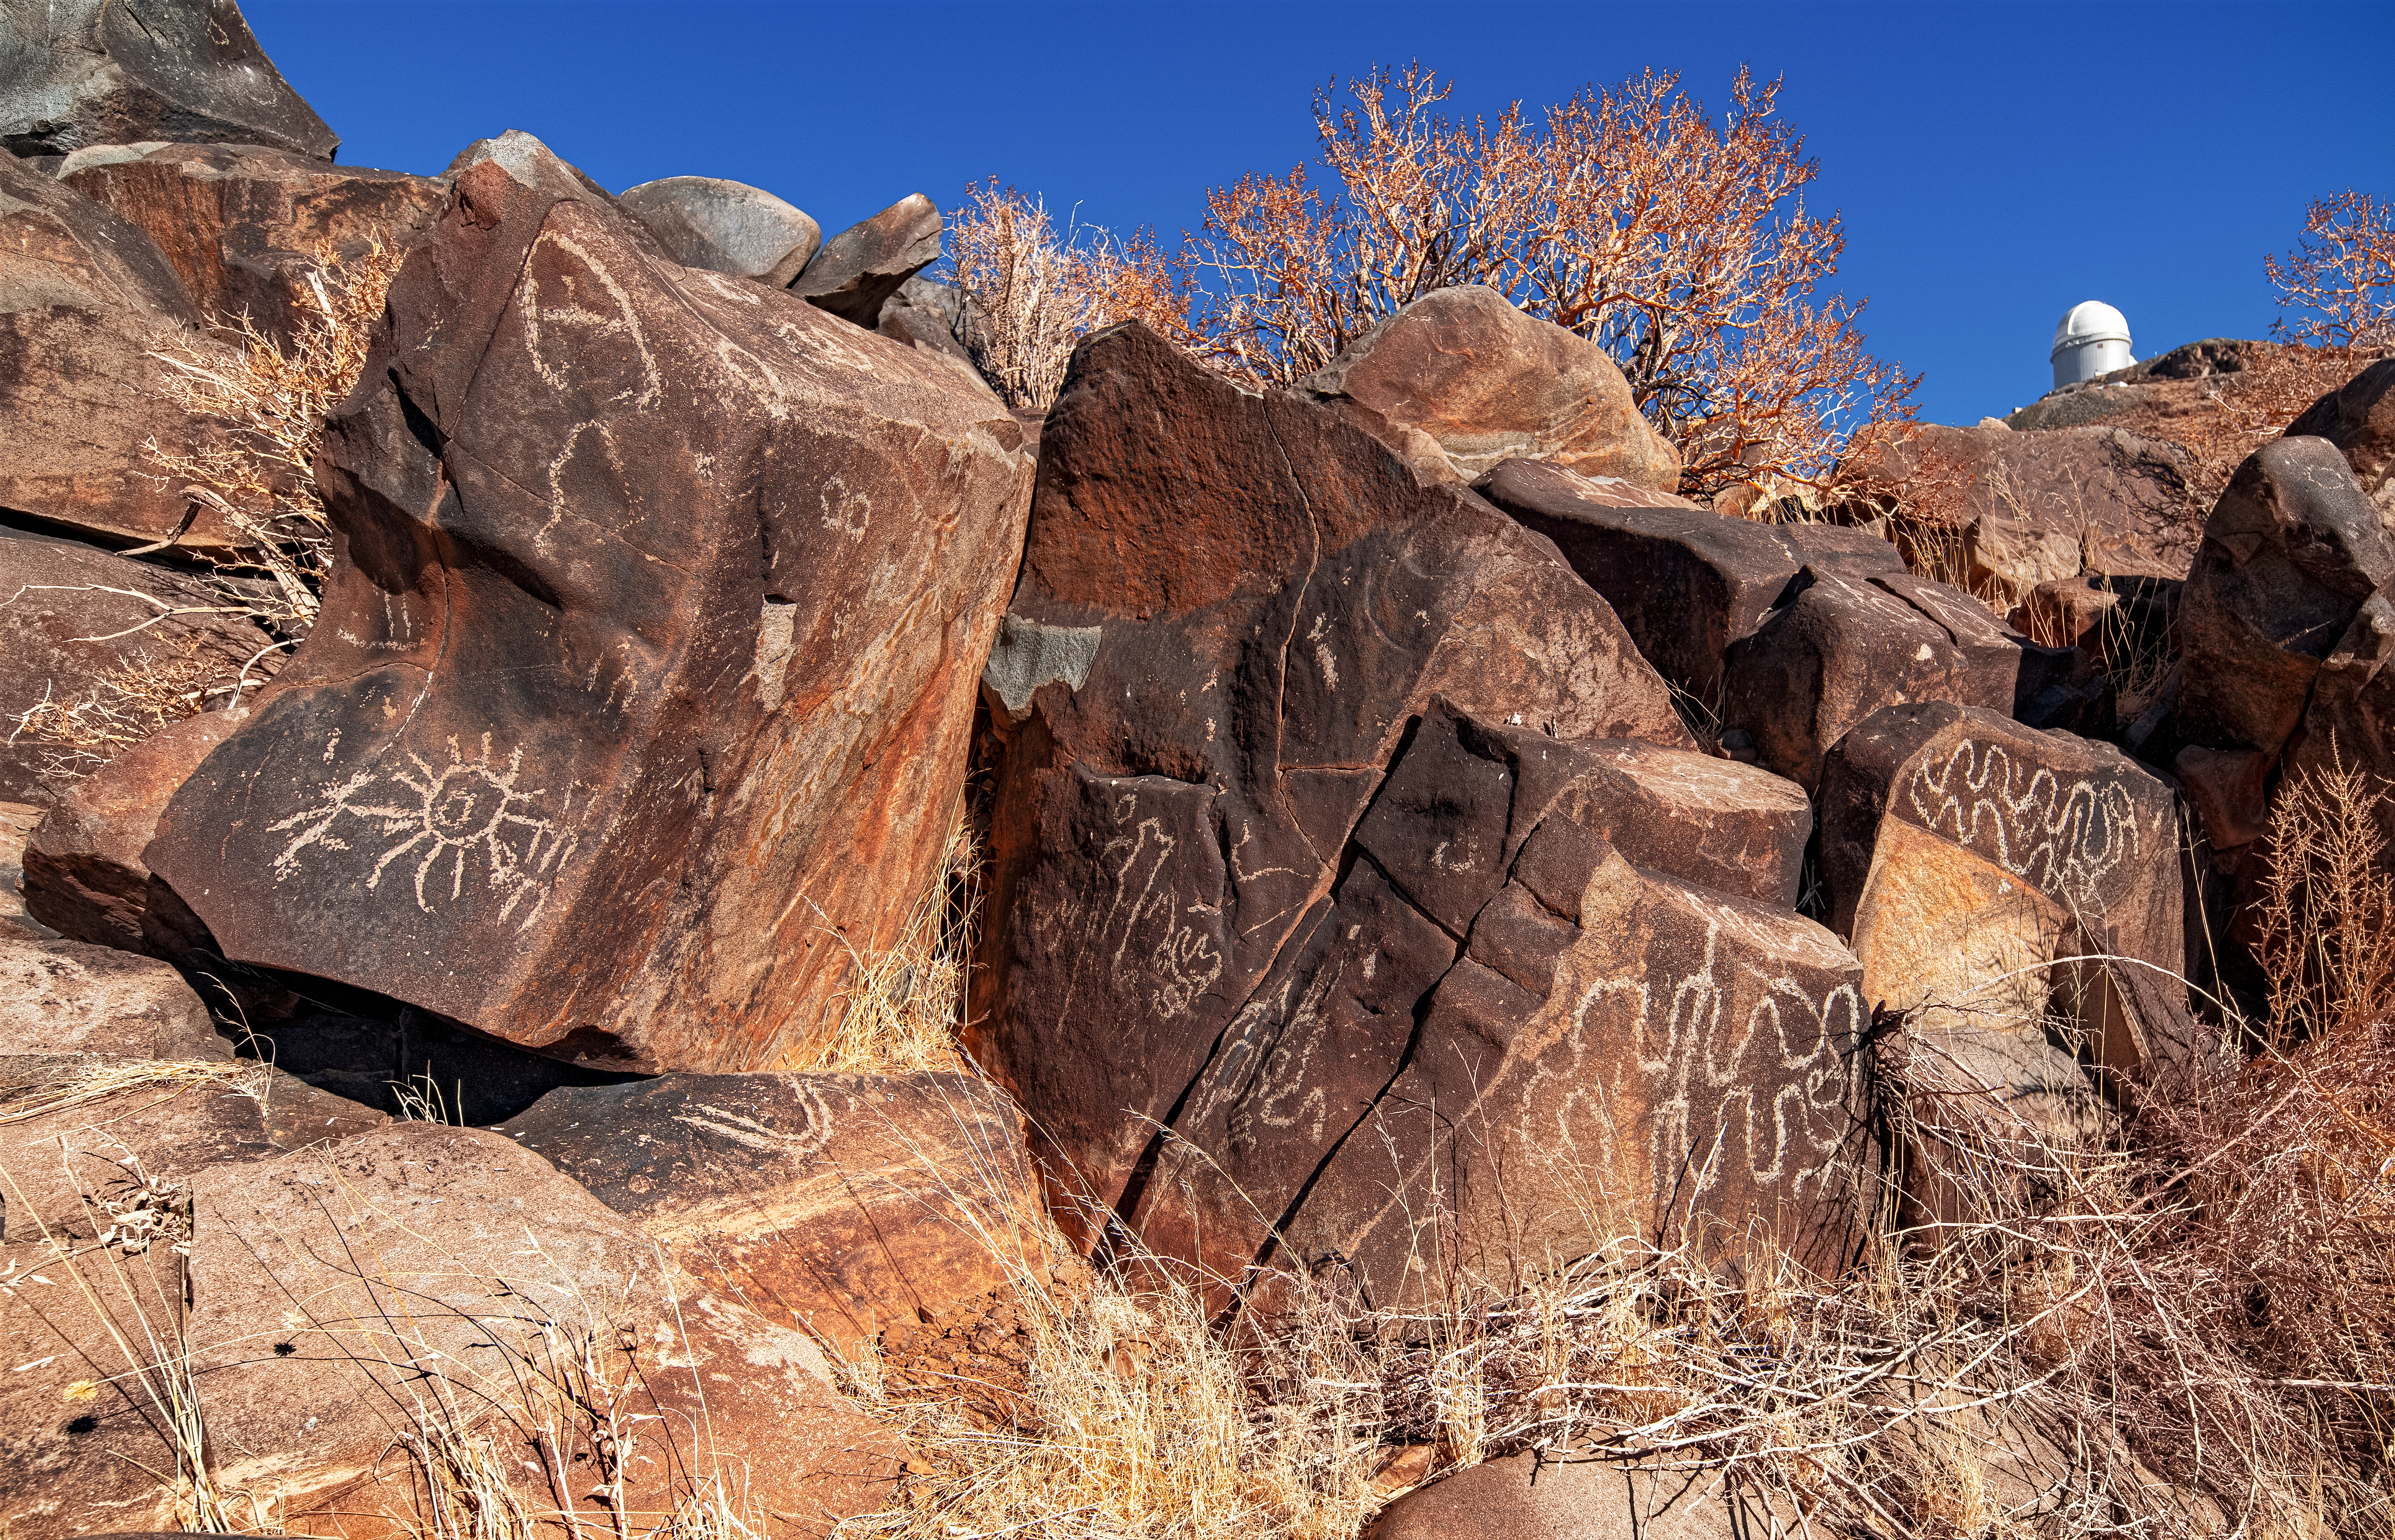

Desert petroglyphs

This image exhibits some of the many petroglyphs that can be found near ESO's observatories in the Chilean Atacama Desert. These ancient drawings are particularly numerous around La Silla, and you can read more about them here.

Credit: Zdeněk Bardon (bardon.cz)/ESO